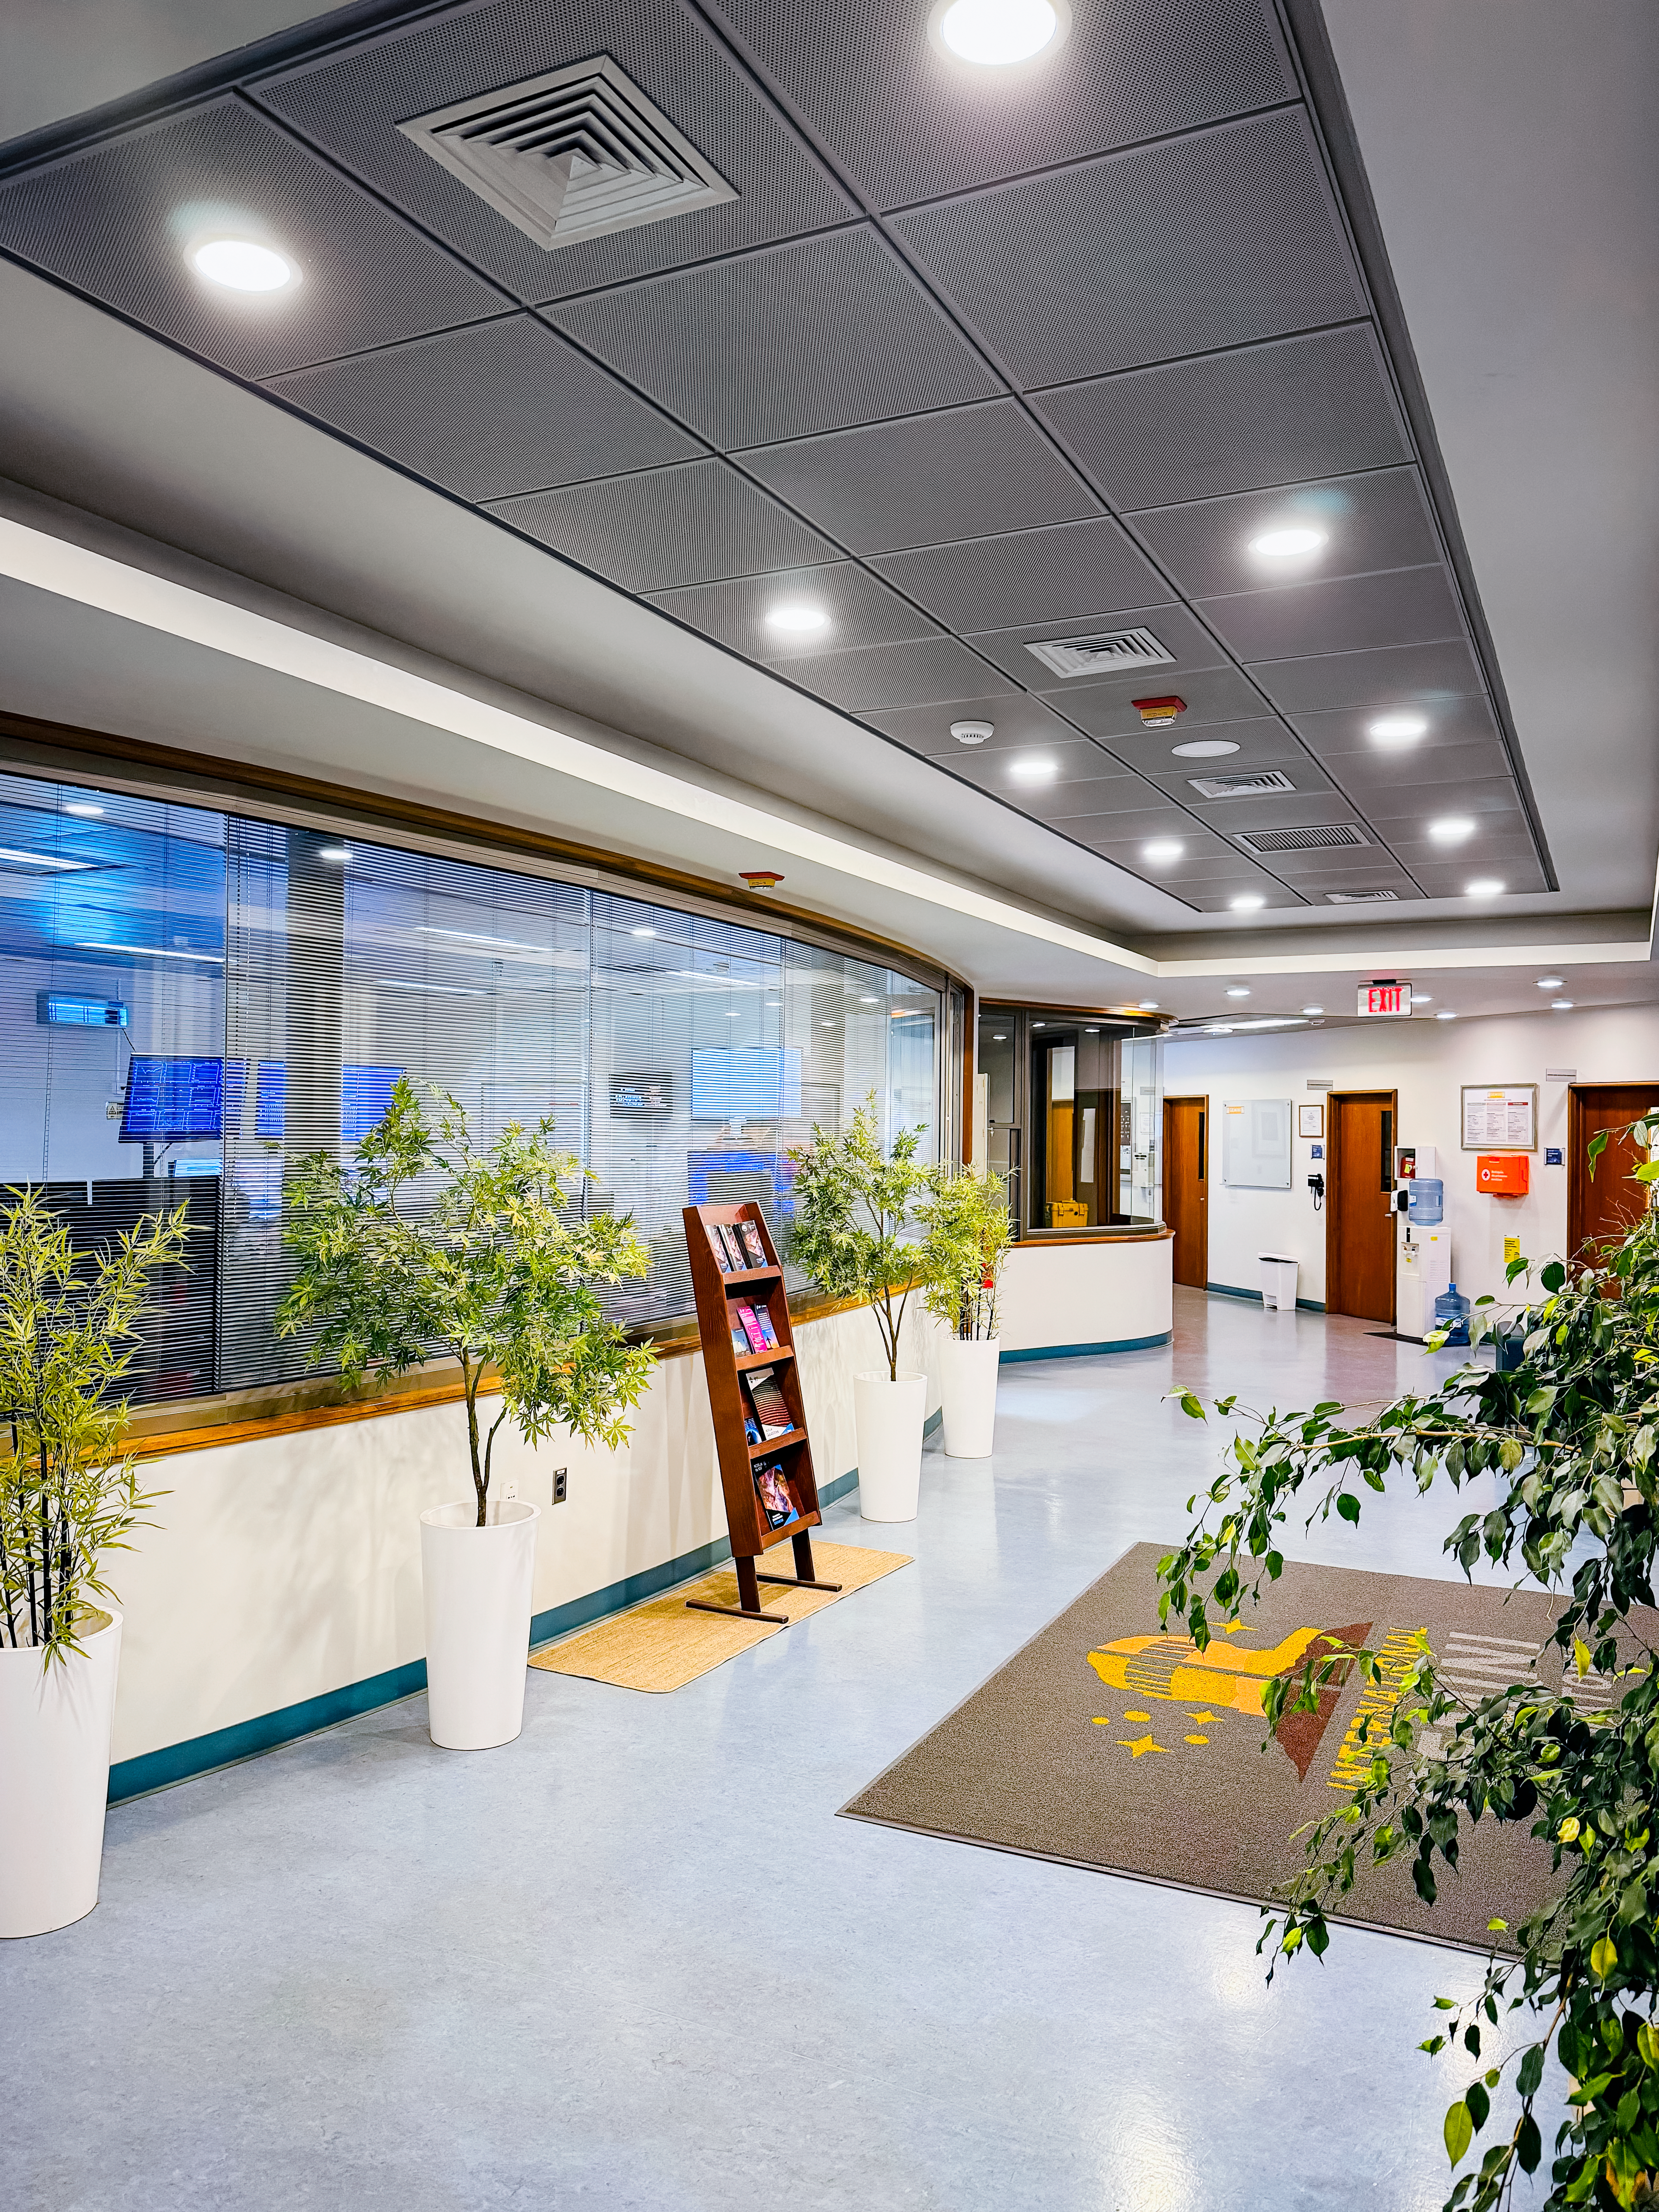

WIndows of the observation room in building C

This is the entrance to the NOIRLab headquarters building C in Chile (the old Gemini South building).

Credit: NOIRLab/NSF/AURA